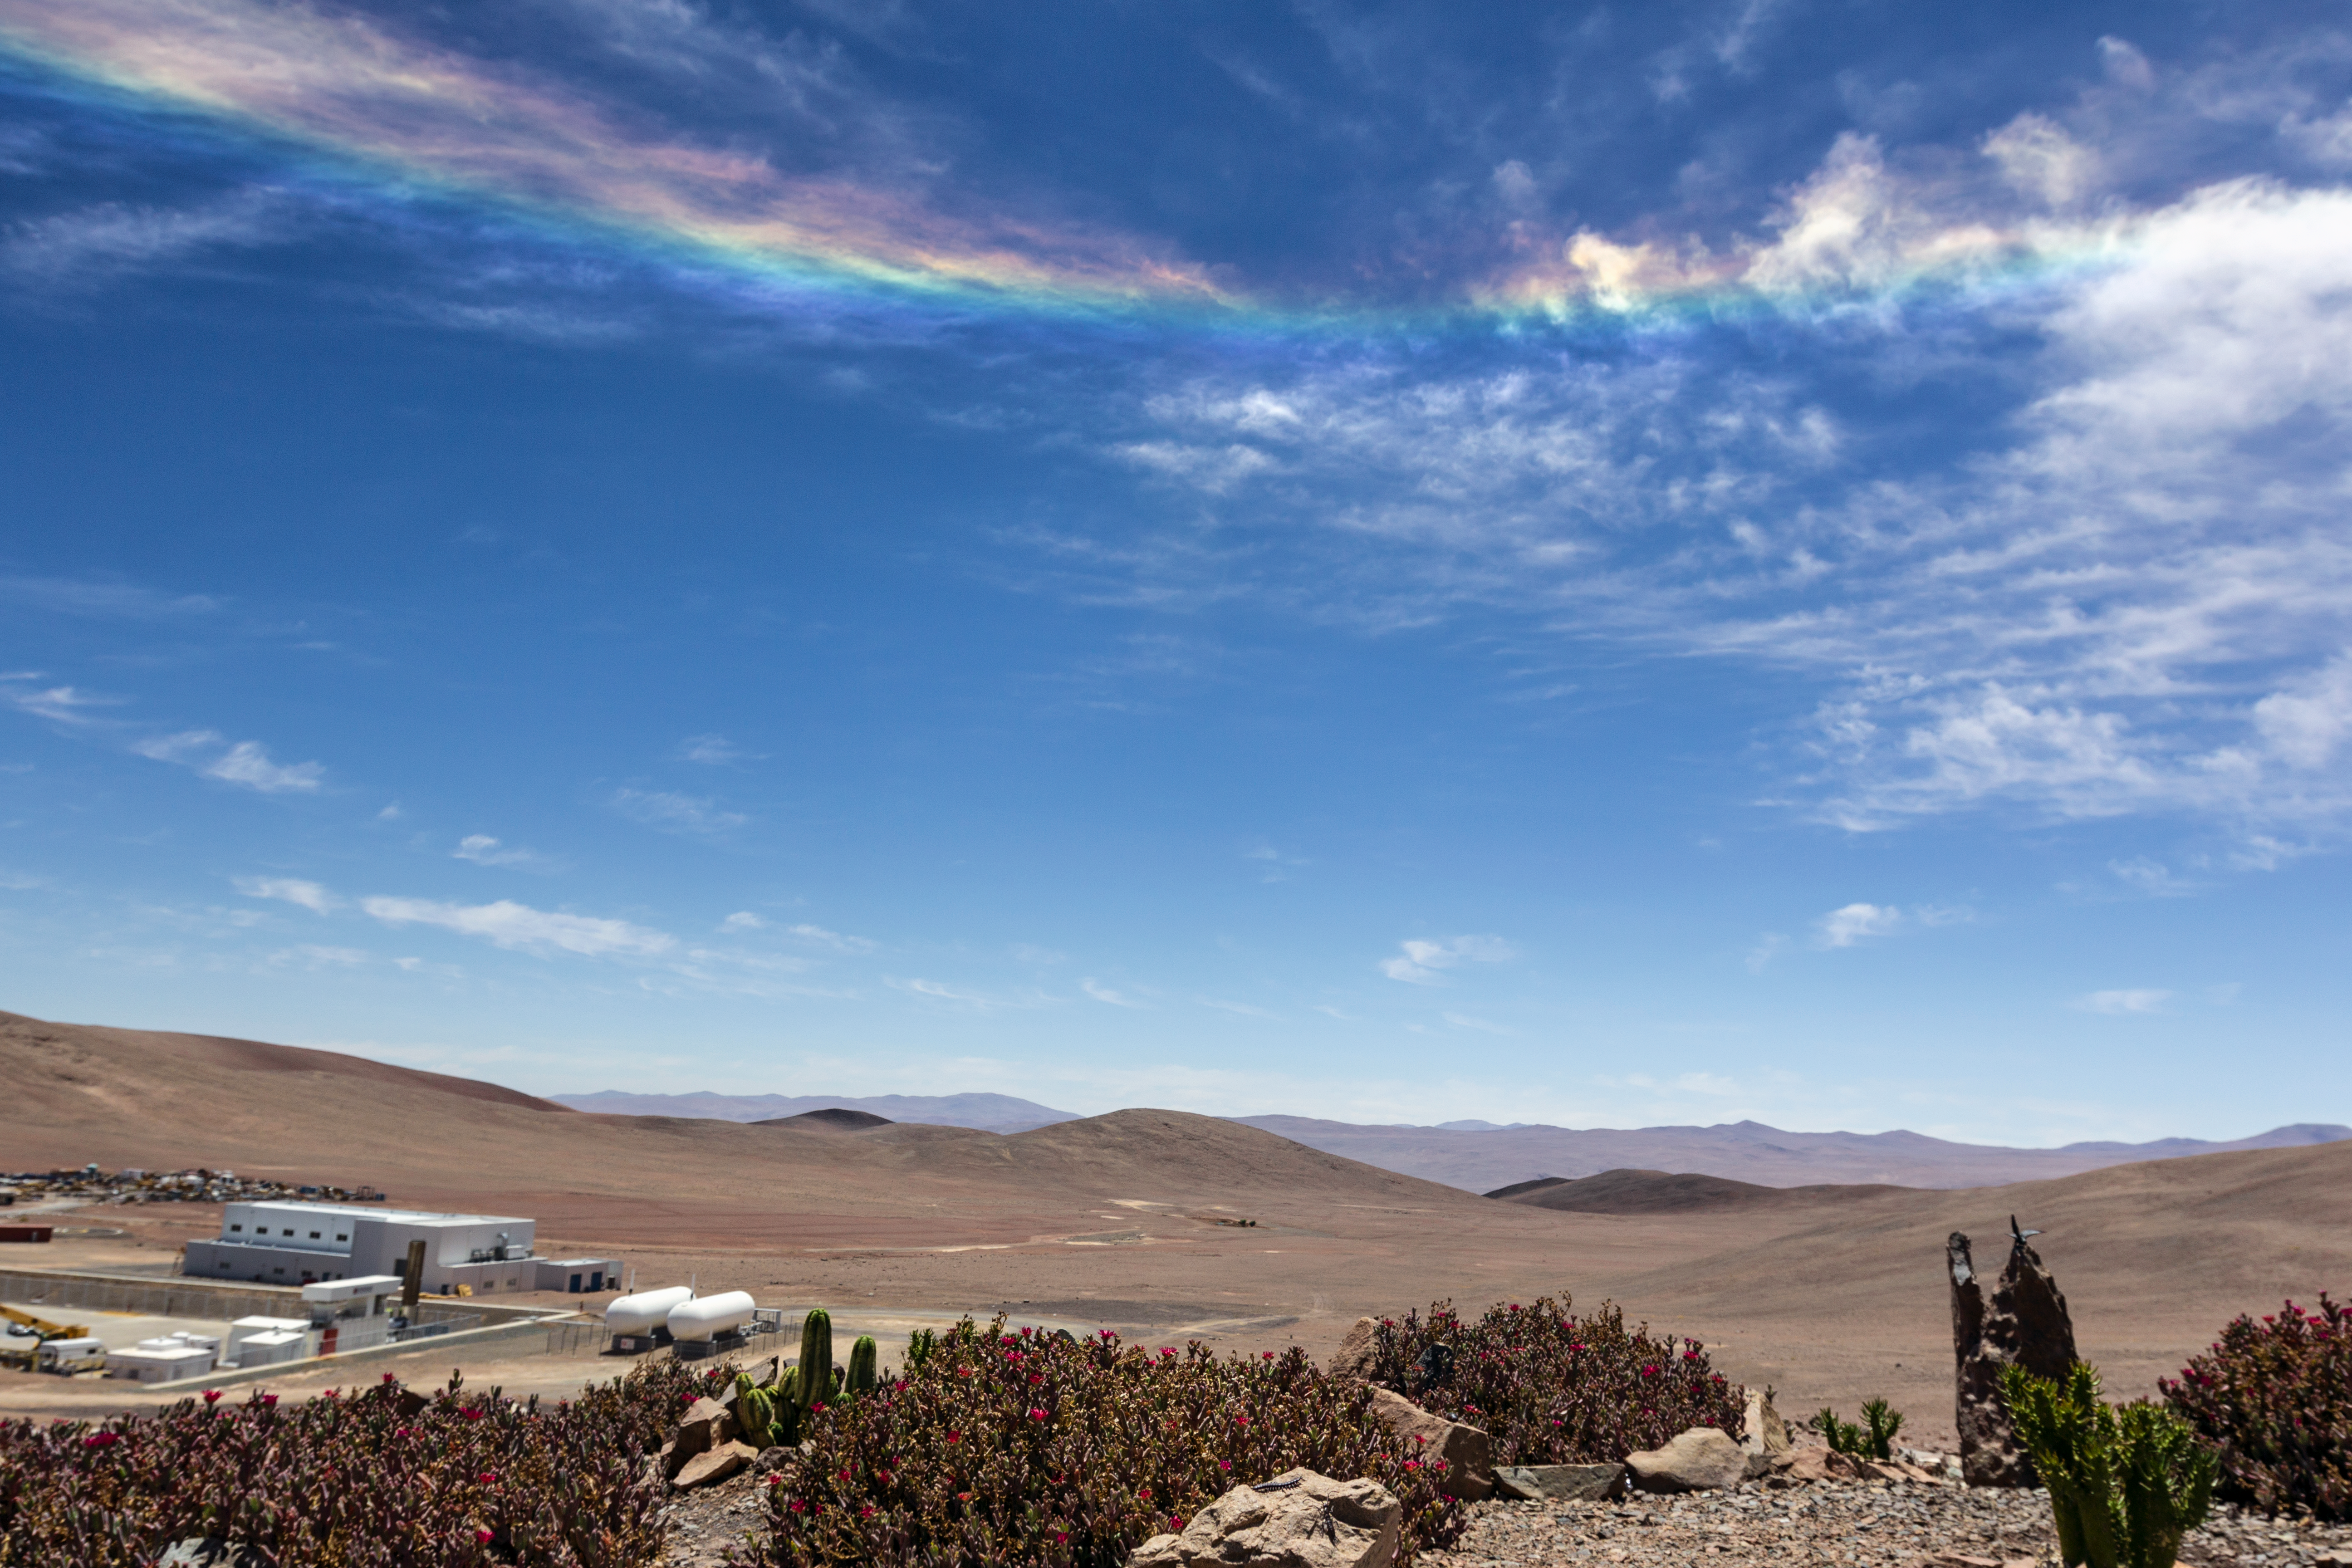

Colourful arc

The landscape around ESO's Paranal Residencia is usually barren and Earth-toned. So when a streak of colour fills the Chilean sky, it lights up the whole scene. Here, we see an uncommon natural phenomenon known as a circumhorizontal arc, where water droplets are refracting the light from the Sun and creating a spectrum of colours high in the sky.

Credit: J. Milli/ESO